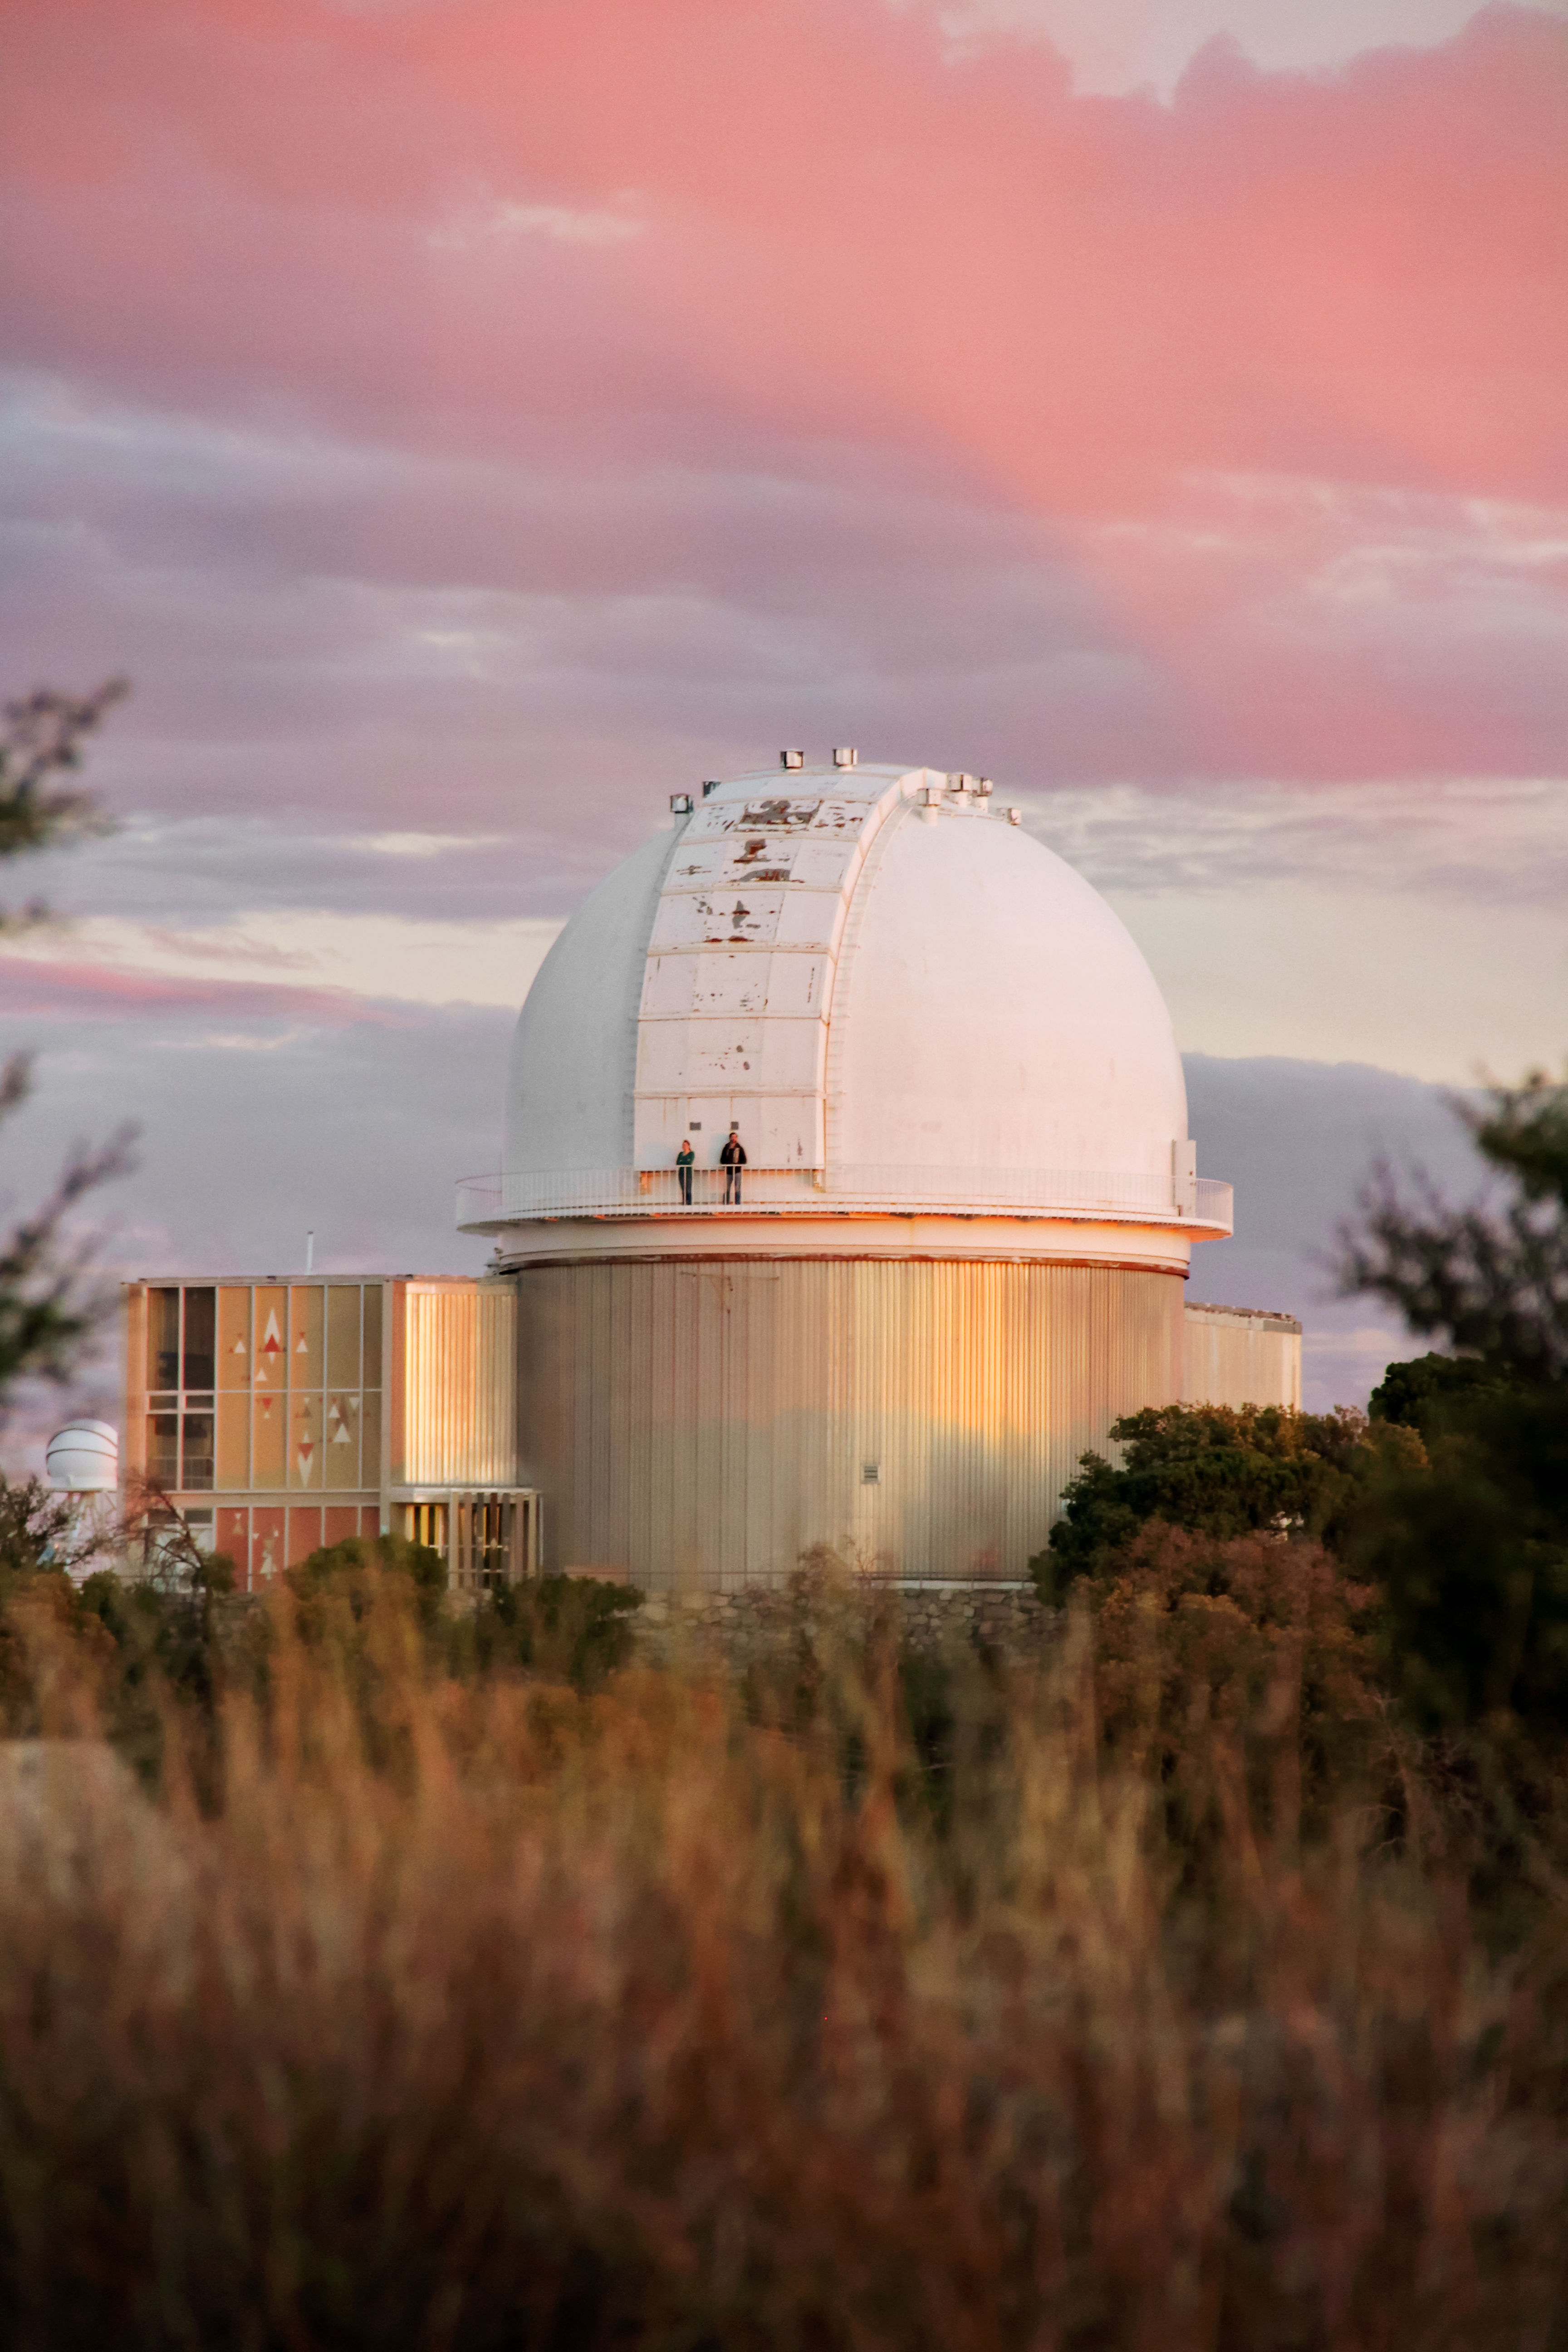

The 2.1-m telescope at KPNO

The 2.1-m telescope at Kitt Peak National Observatory.

Credit: NOIRLab/KPNO/NSF/AURA/P. Marenfeld